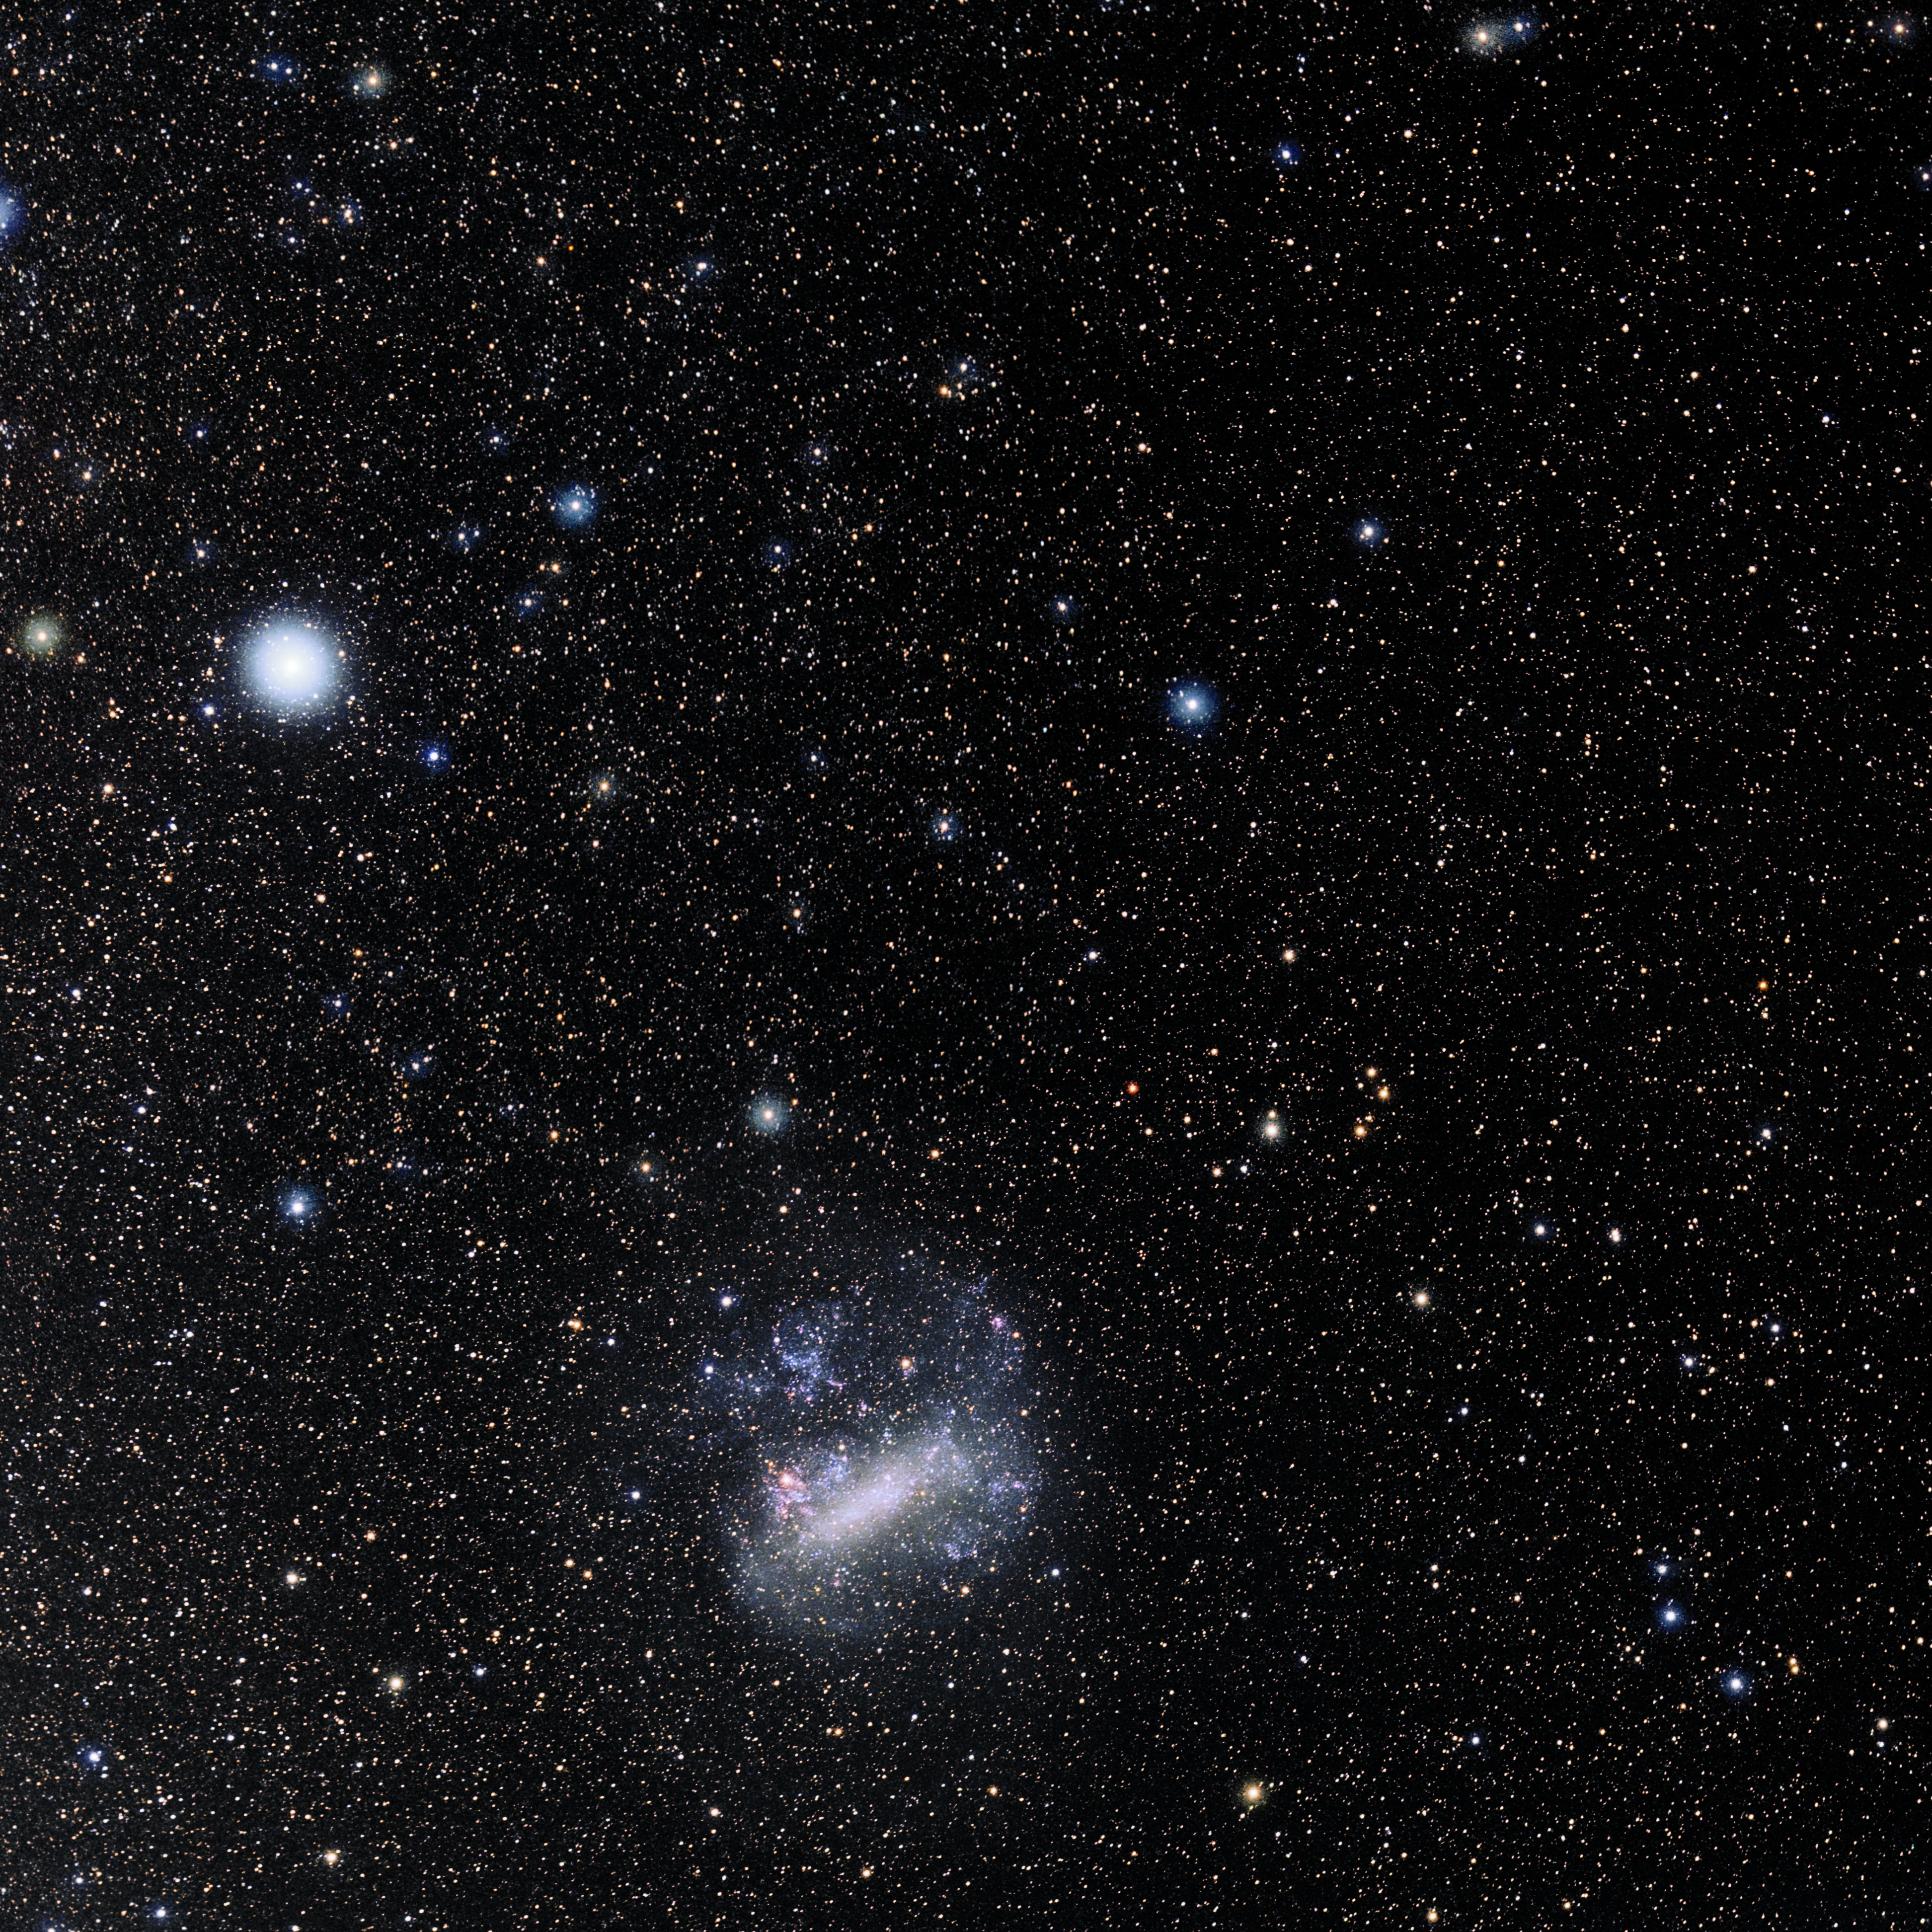

Dorado

Photo of the constellation Dorado produced by NOIRLab in collaboration with Eckhard Slawik, a German astrophotographer. Here is the annotated version.

Credit: E. Slawik/NOIRLab/NSF/AURA/M. Zamani